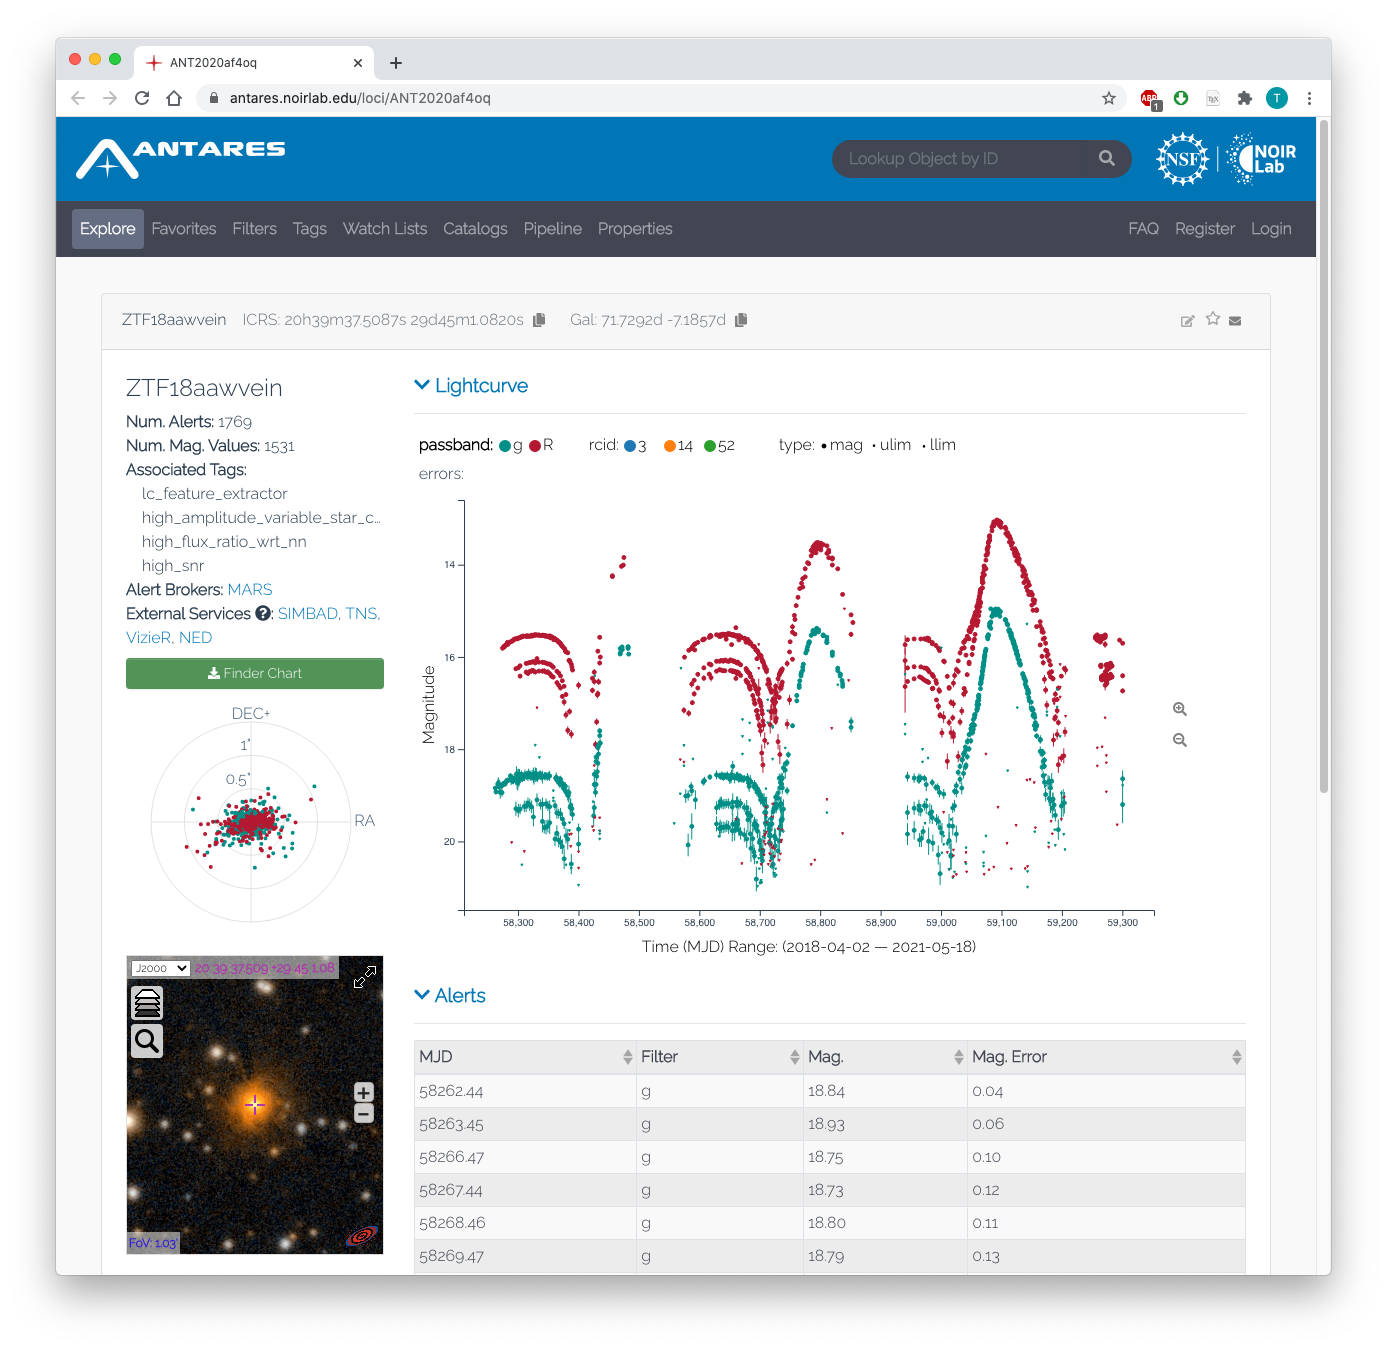

The Arizona-NOIRLab Temporal Analysis and Response to Events System (ANTARES)' interface

ANTARES currently works alongside the Zwicky Transient Facility (ZTF), which is installed on the Samuel Oschin Telescope at Palomar Observatory. Its interface is shown here.

Credit: Tom Matheson